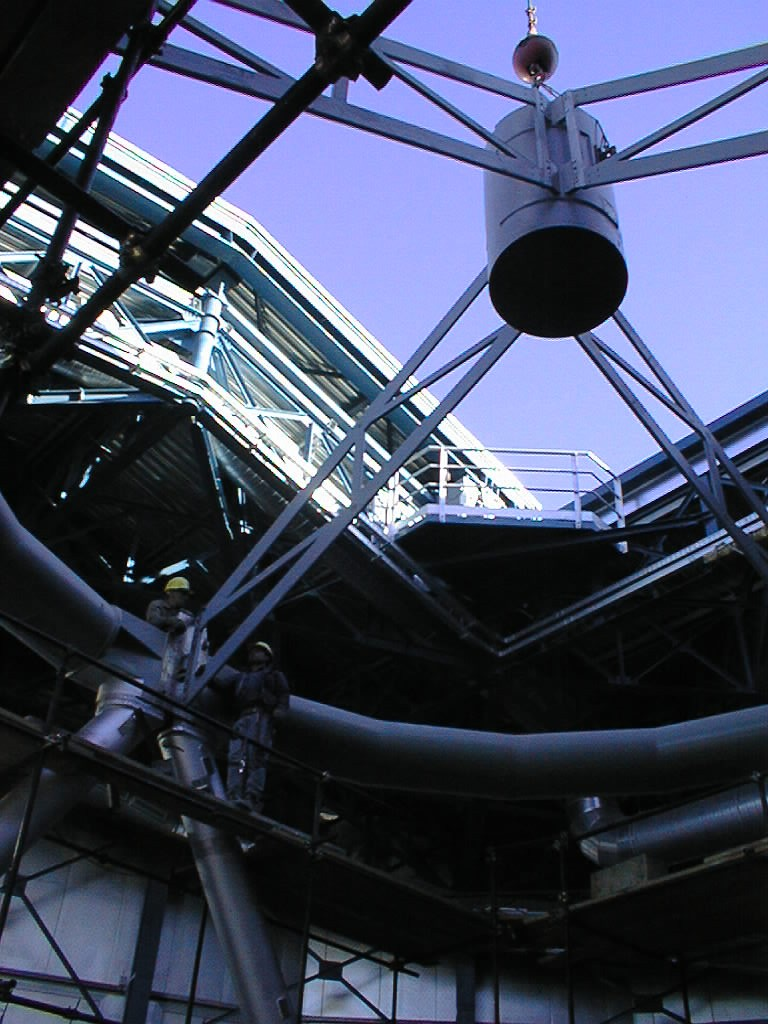

Unit Telescope 1 structure

The spider that would carry the secondary mirror assembly was attached to the topring of Unit Telescope 1. The assembly work concentrated on the lower part of the mechanical structure with the installation of a dummy mirror support.

Credit: ESO